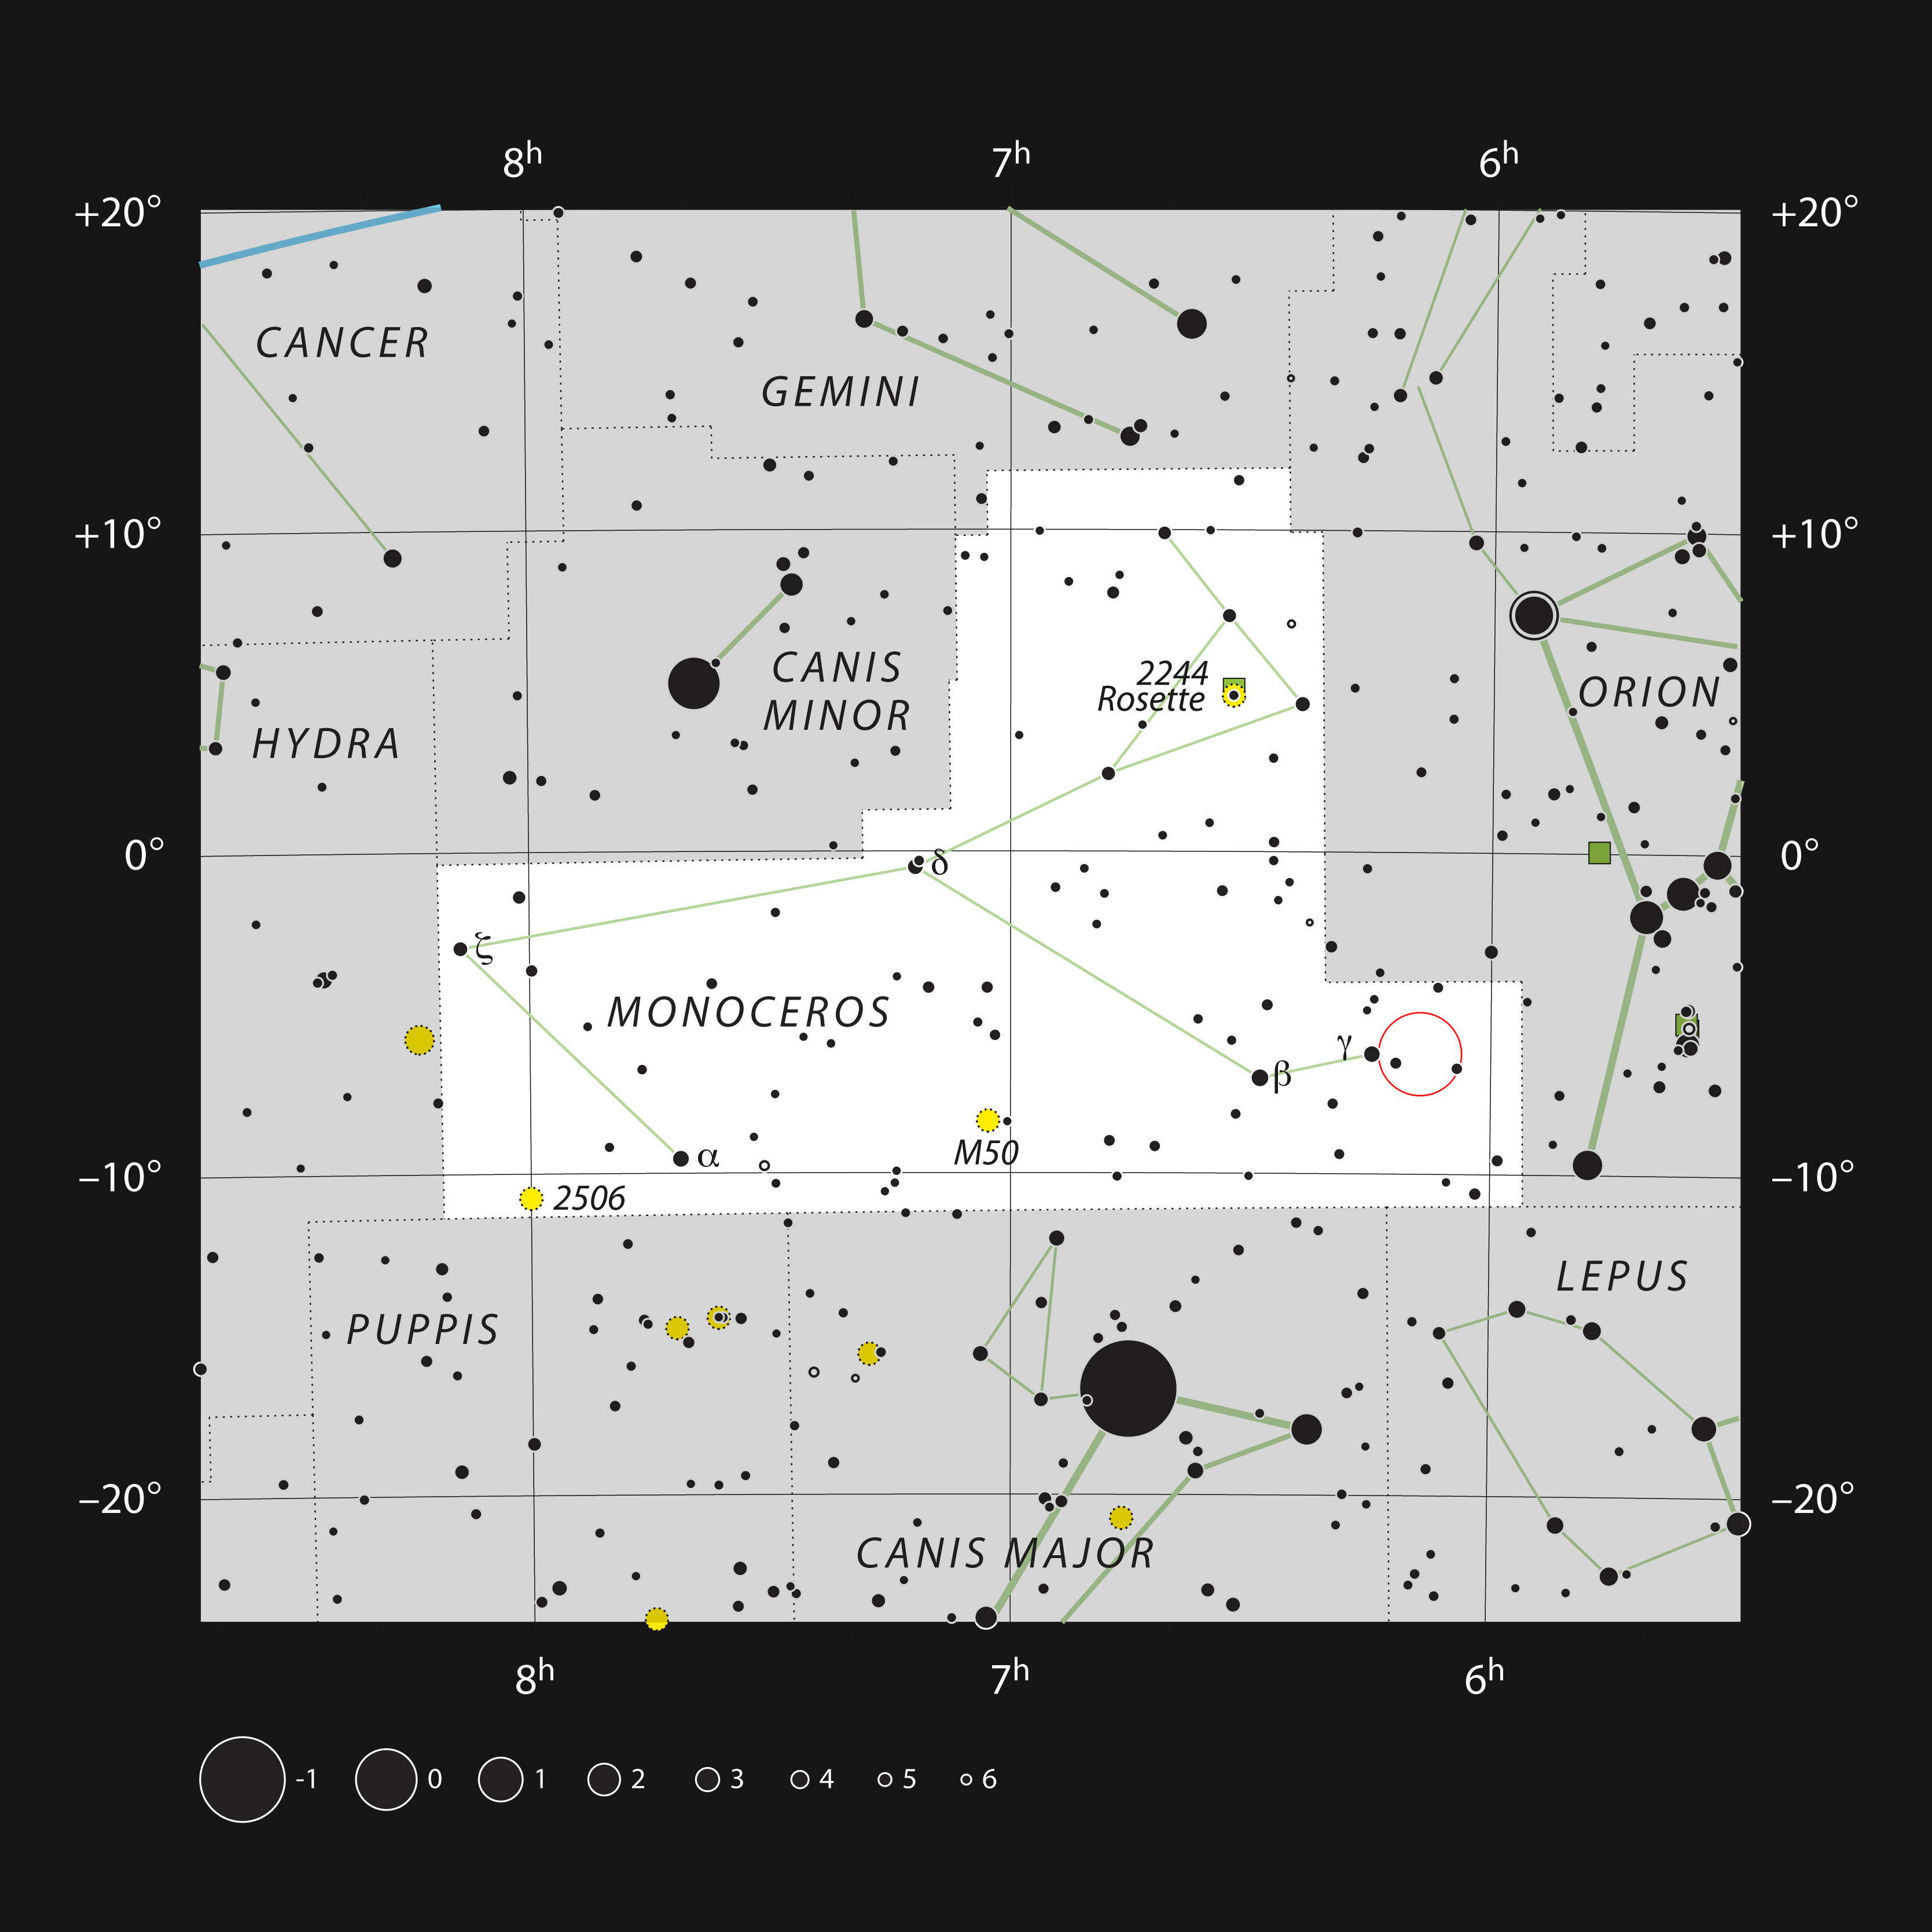

Star formation in the constellation of Monoceros

This chart shows the location of a rich star-forming region within the constellation of Monoceros (the Unicorn). This map shows most of the stars visible to the unaided eye under good conditions and the position of Monoceros R2 itself is marked with a red circle. Although most of this stellar nursery is hidden by dust, the brighter reflection nebulae are faintly visible in moderate-sized telescopes.

Credit: ESO, IAU and Sky & Telescope